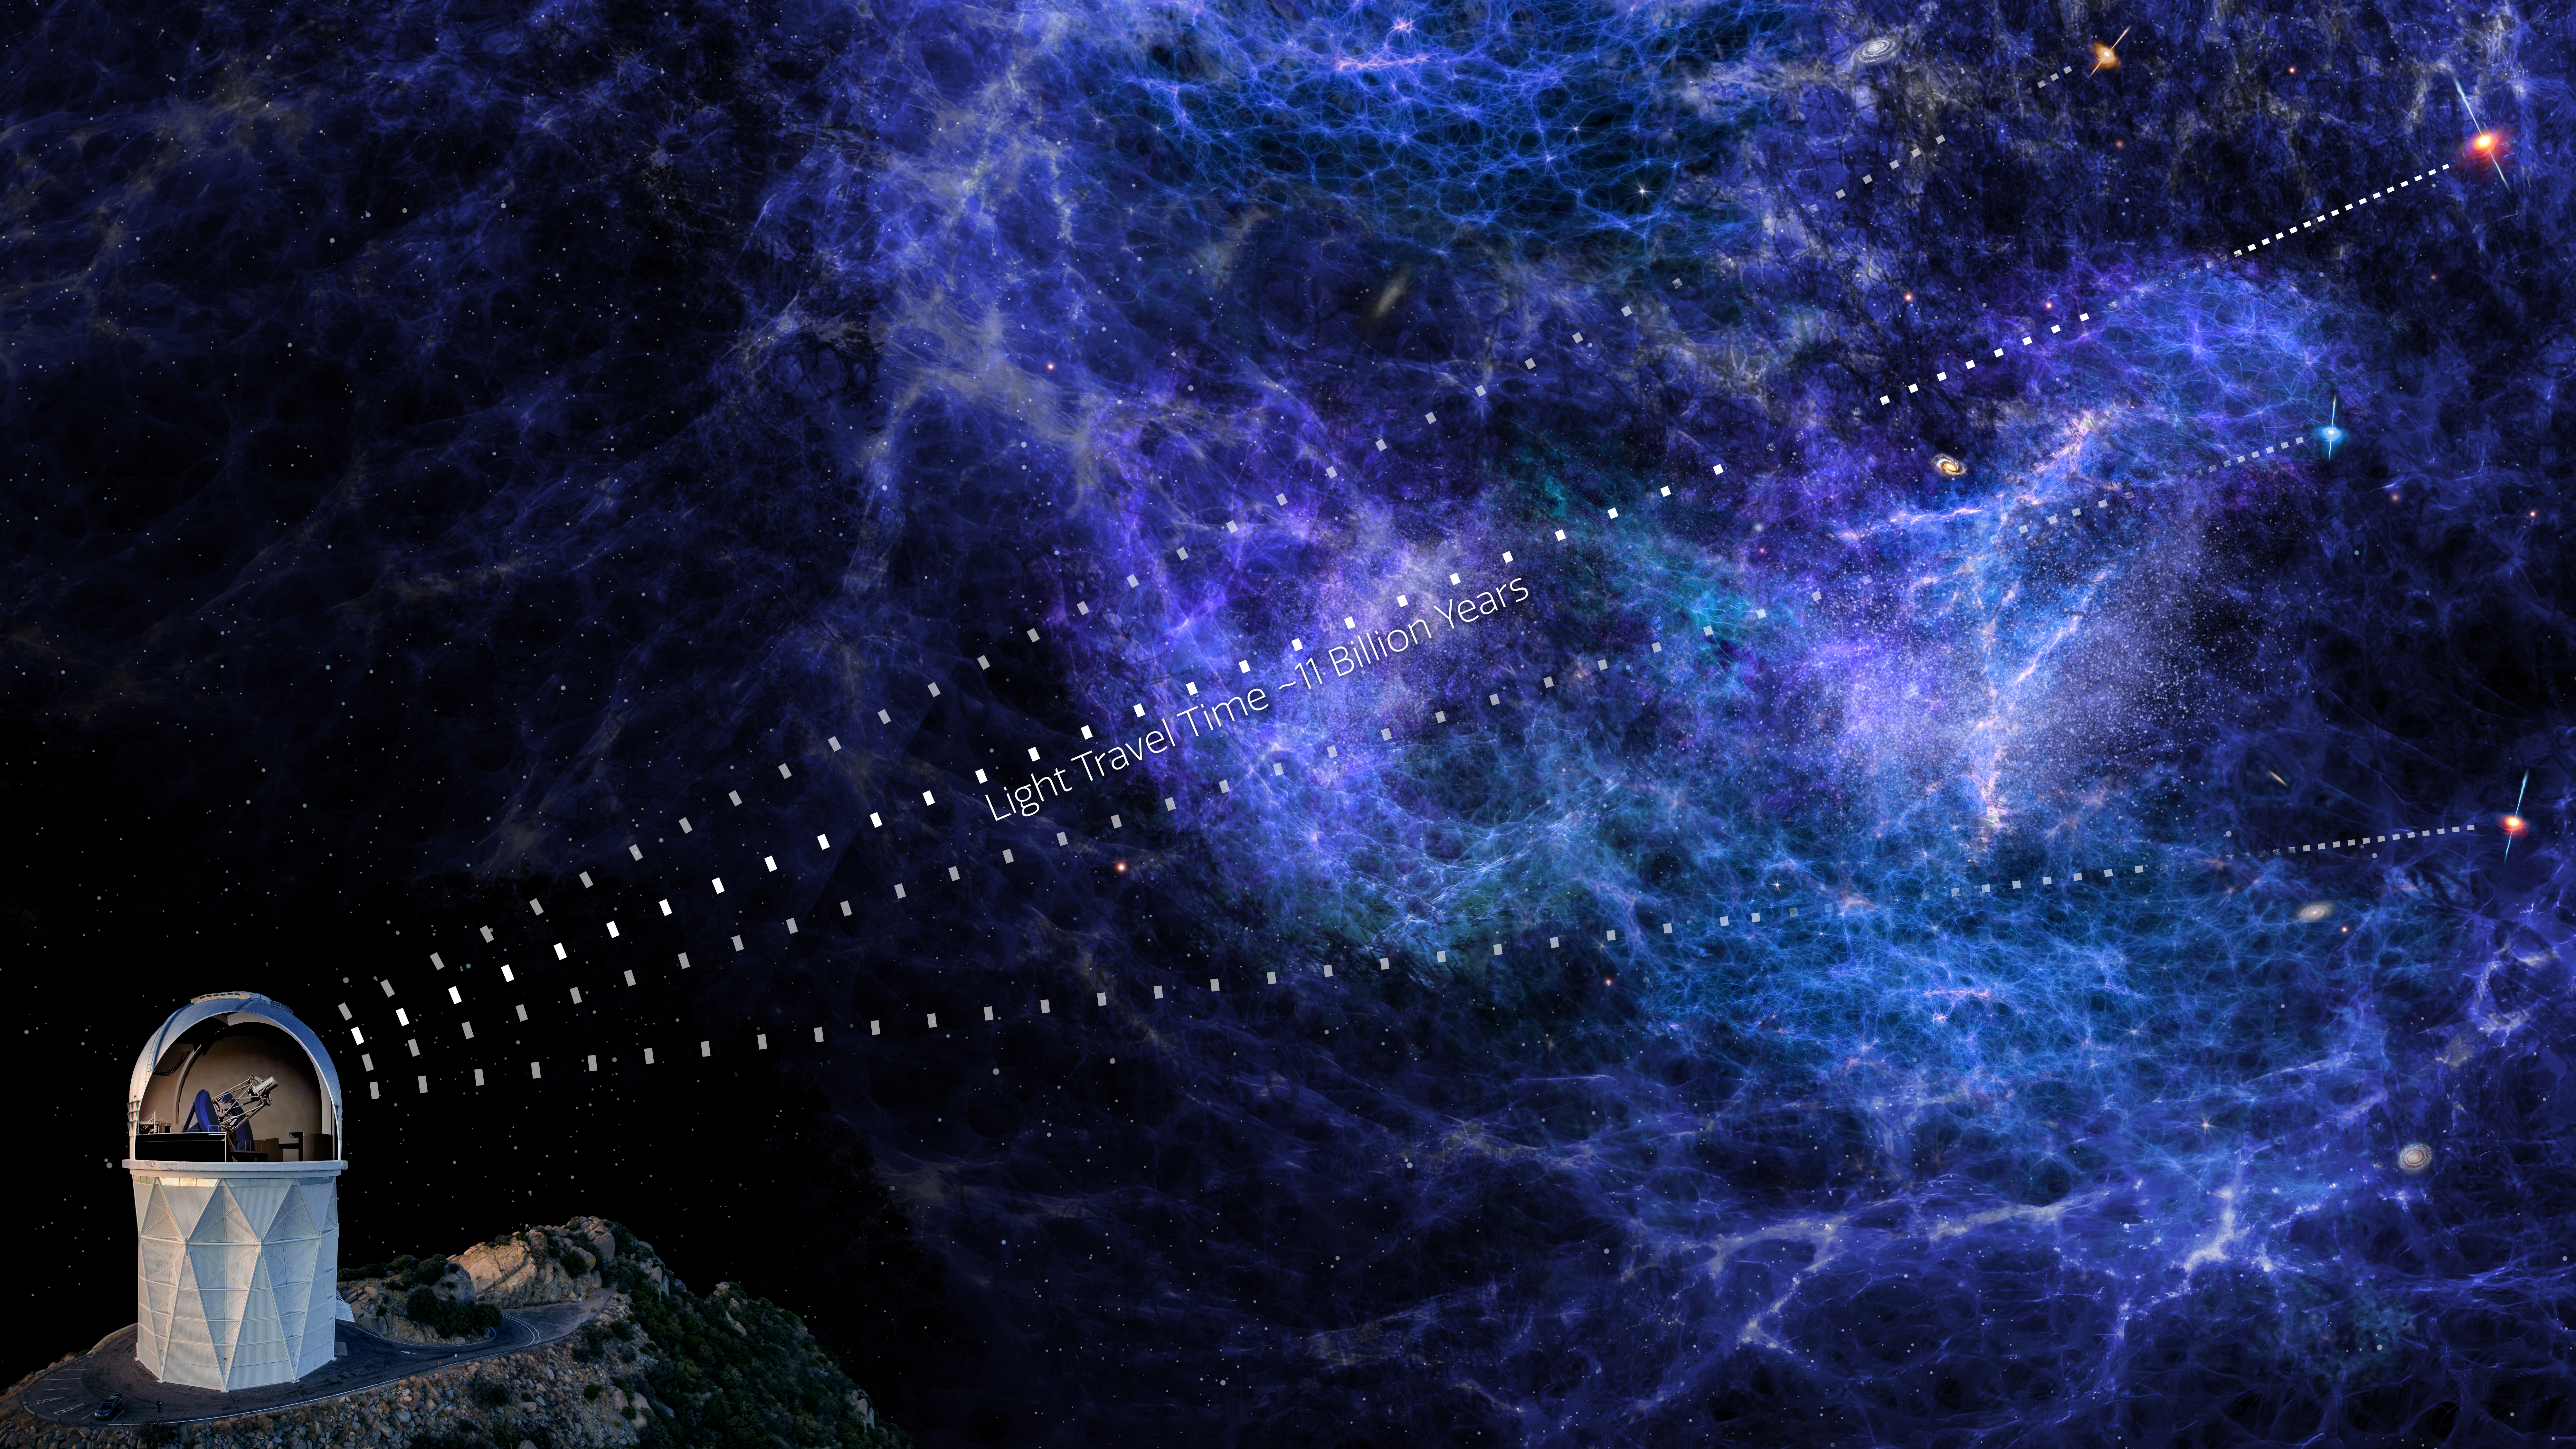

DESI Uses Distant Quasars to Map the Cosmic Web

An artist's impression showing how the Dark Energy Spectroscopic Instrument (DESI) uses distant quasars to map the large-scale structure of the Universe. As the quasars’ light travels across the cosmos it gets absorbed by intergalactic clouds of gas. This absorption can be detected in the light collected by DESI, allowing astronomers to map the pockets of dense matter. DESI is mounted on the U.S. National Science Foundation Nicholas U. Mayall 4-meter Telescope at Kitt Peak National Observatory, a Program of NSF NOIRLab.

Credit: KPNO/NOIRLab/NSF/AURA/P. Marenfeld & DESI Collaboration